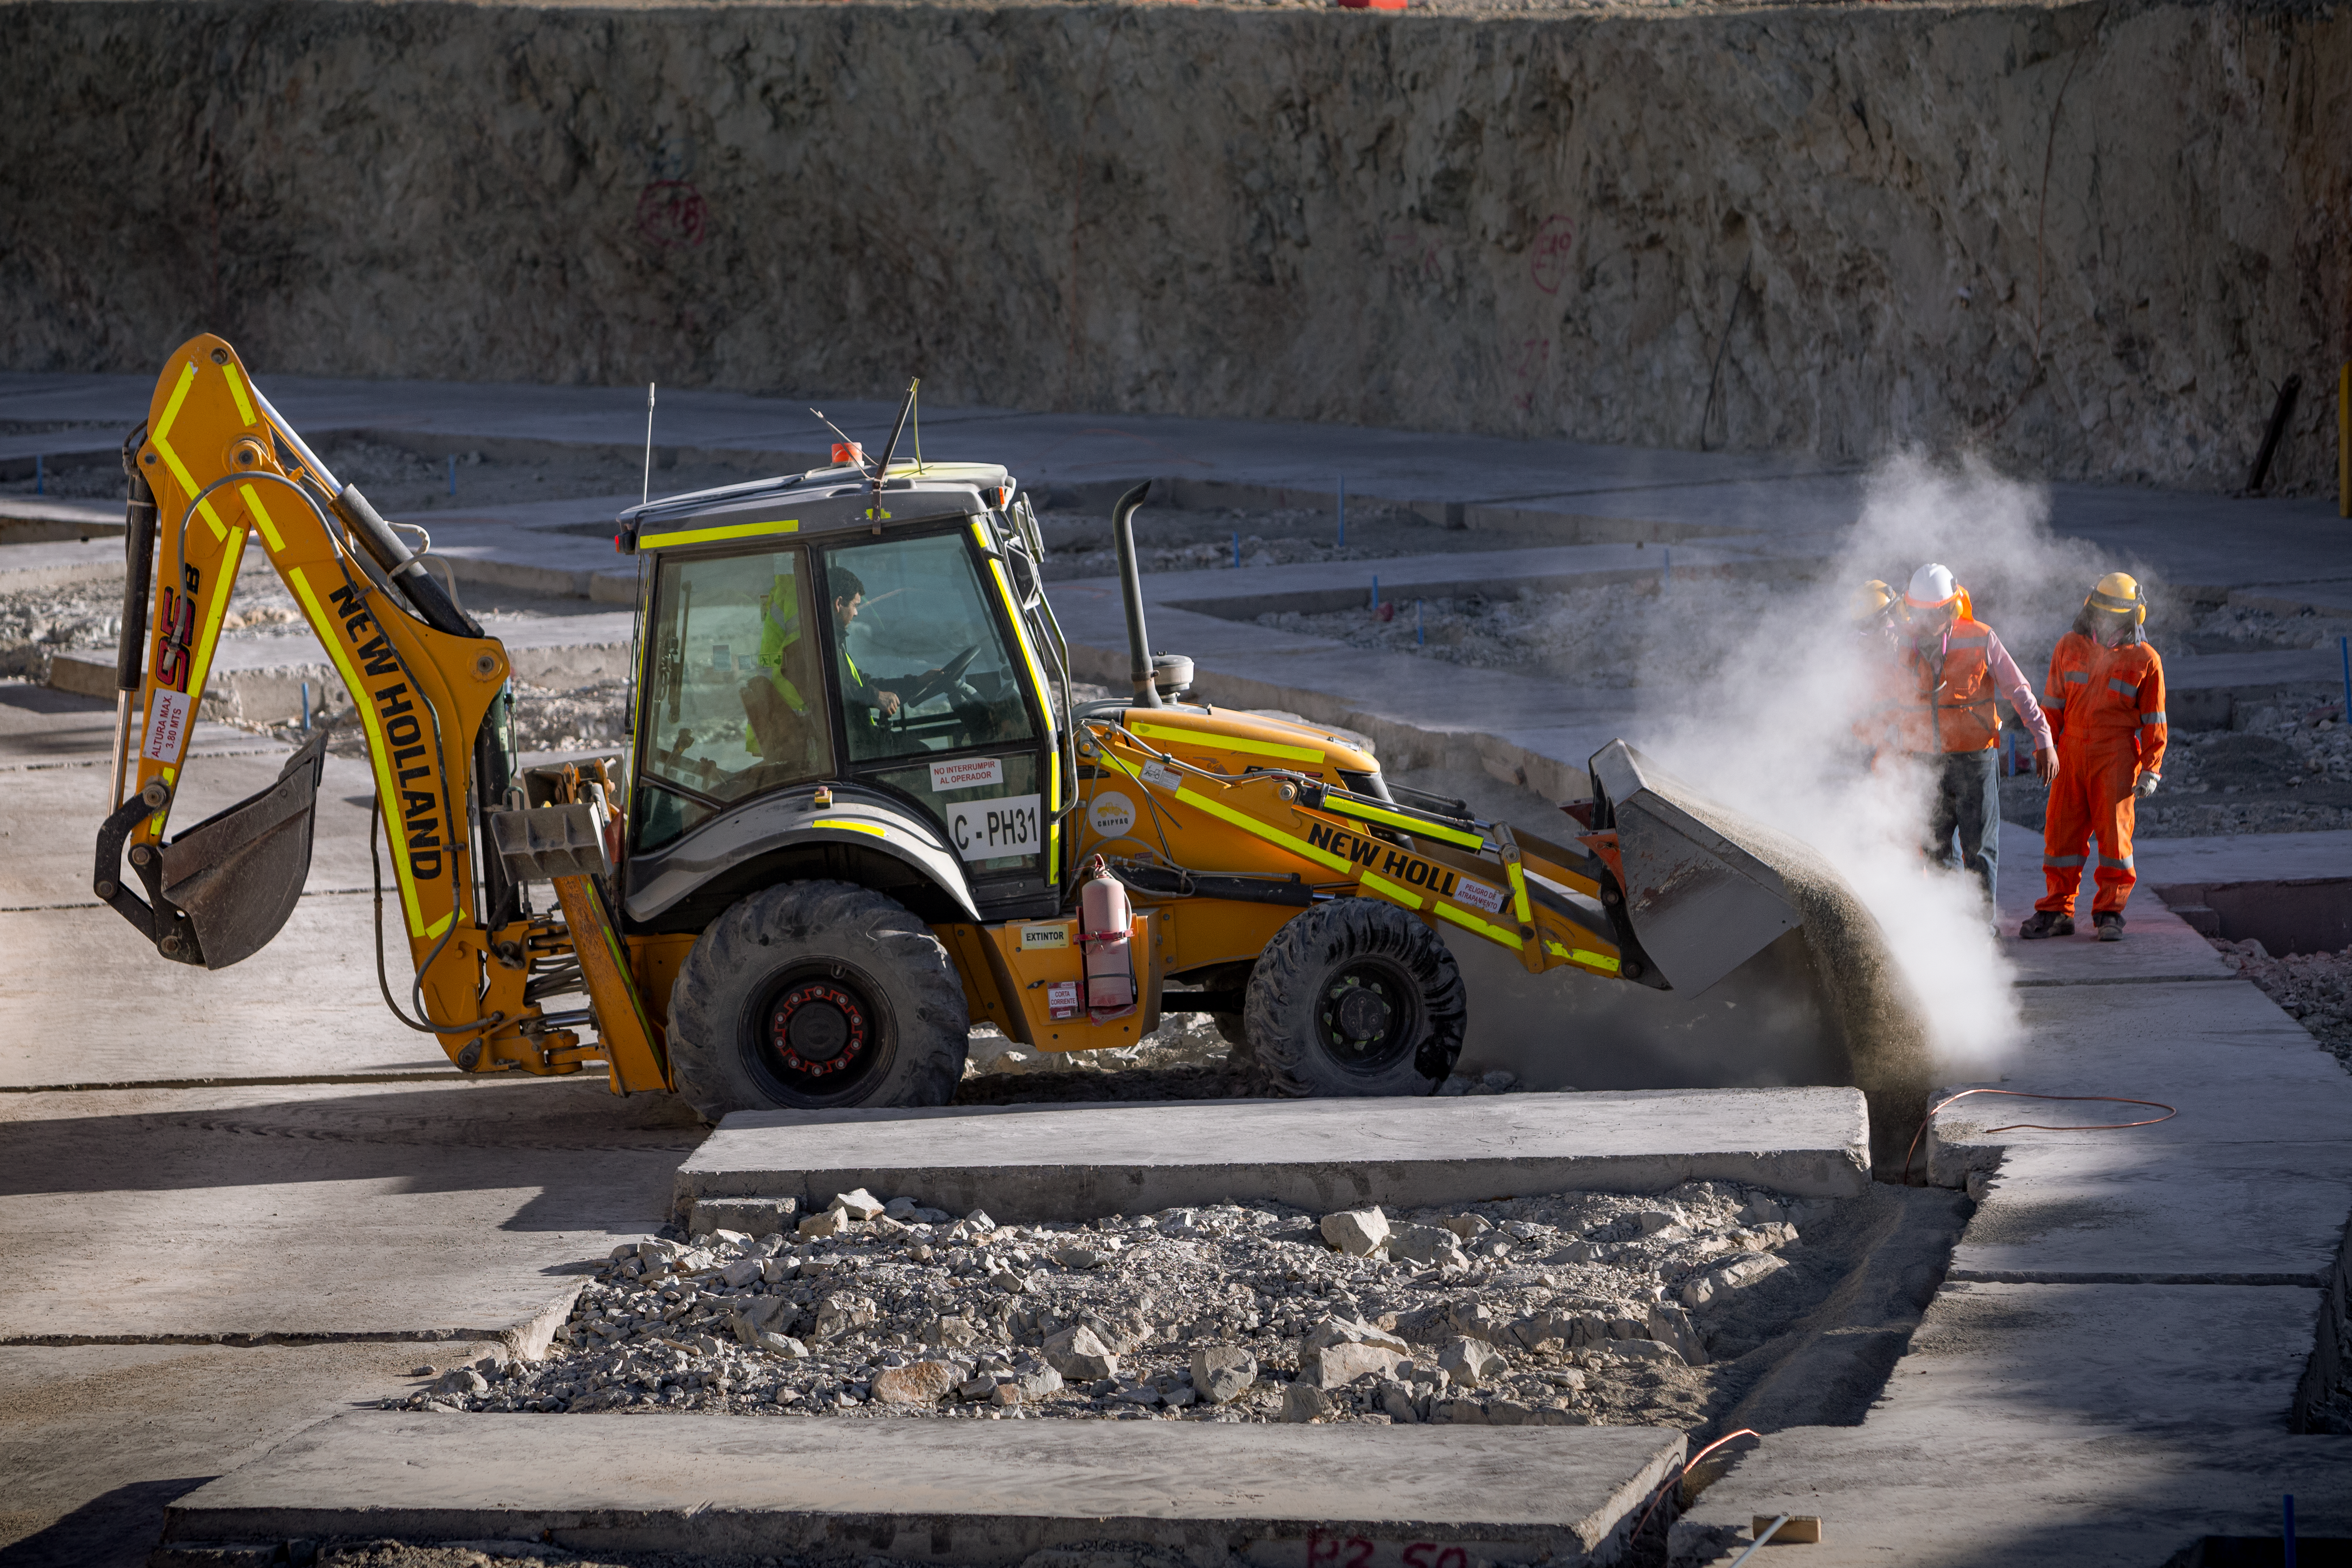

Construction of the ELT in Chile

Construction of the Extremely Large Telescope (ELT) in Cerro Armazones in Chile. It is a mountain approximately 3060-metre high mountain in the central part of the central part of Chile's Atacama Desert. The high number of clear nights, the atmosphere and other elements makes this an advantageous site for astronomy.

Credit: ESO/M. Zamani